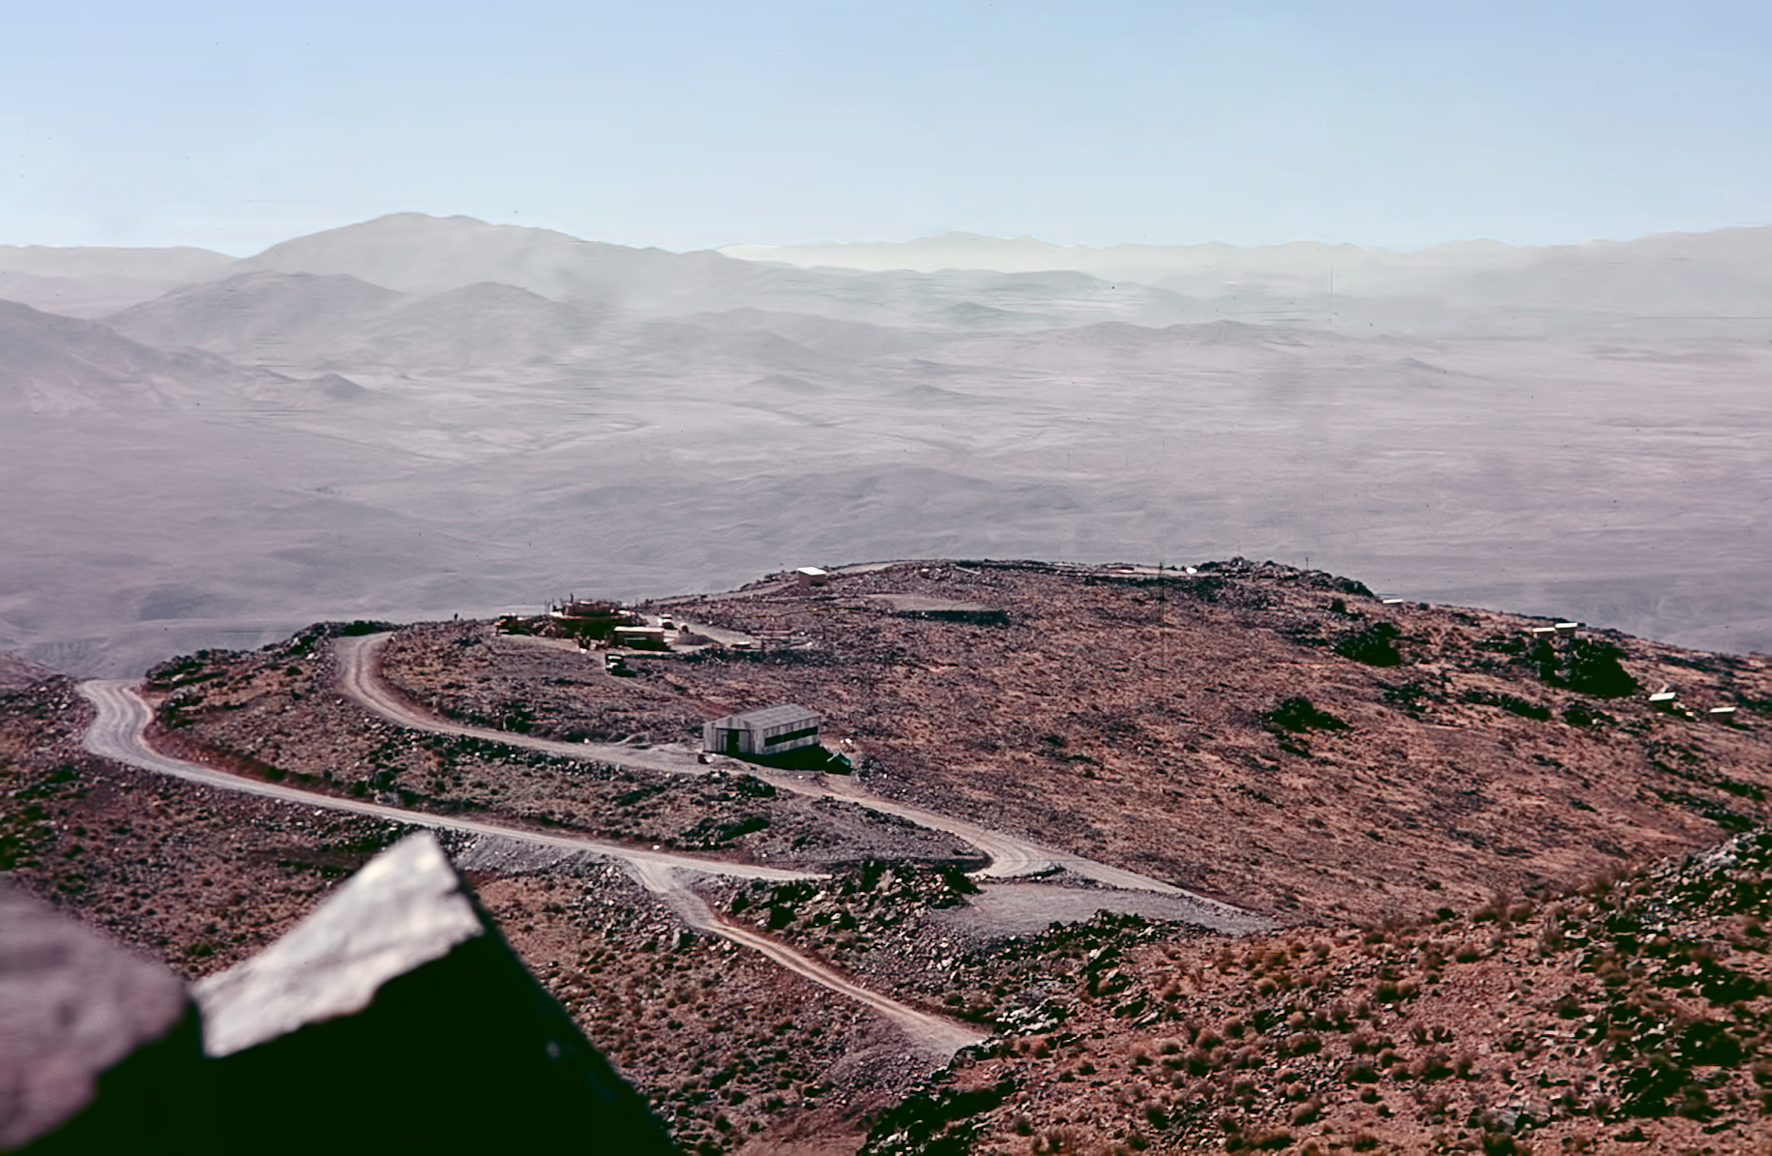

Early La Silla site

Cerro La Silla before the observatories were built.

Credit: ESO